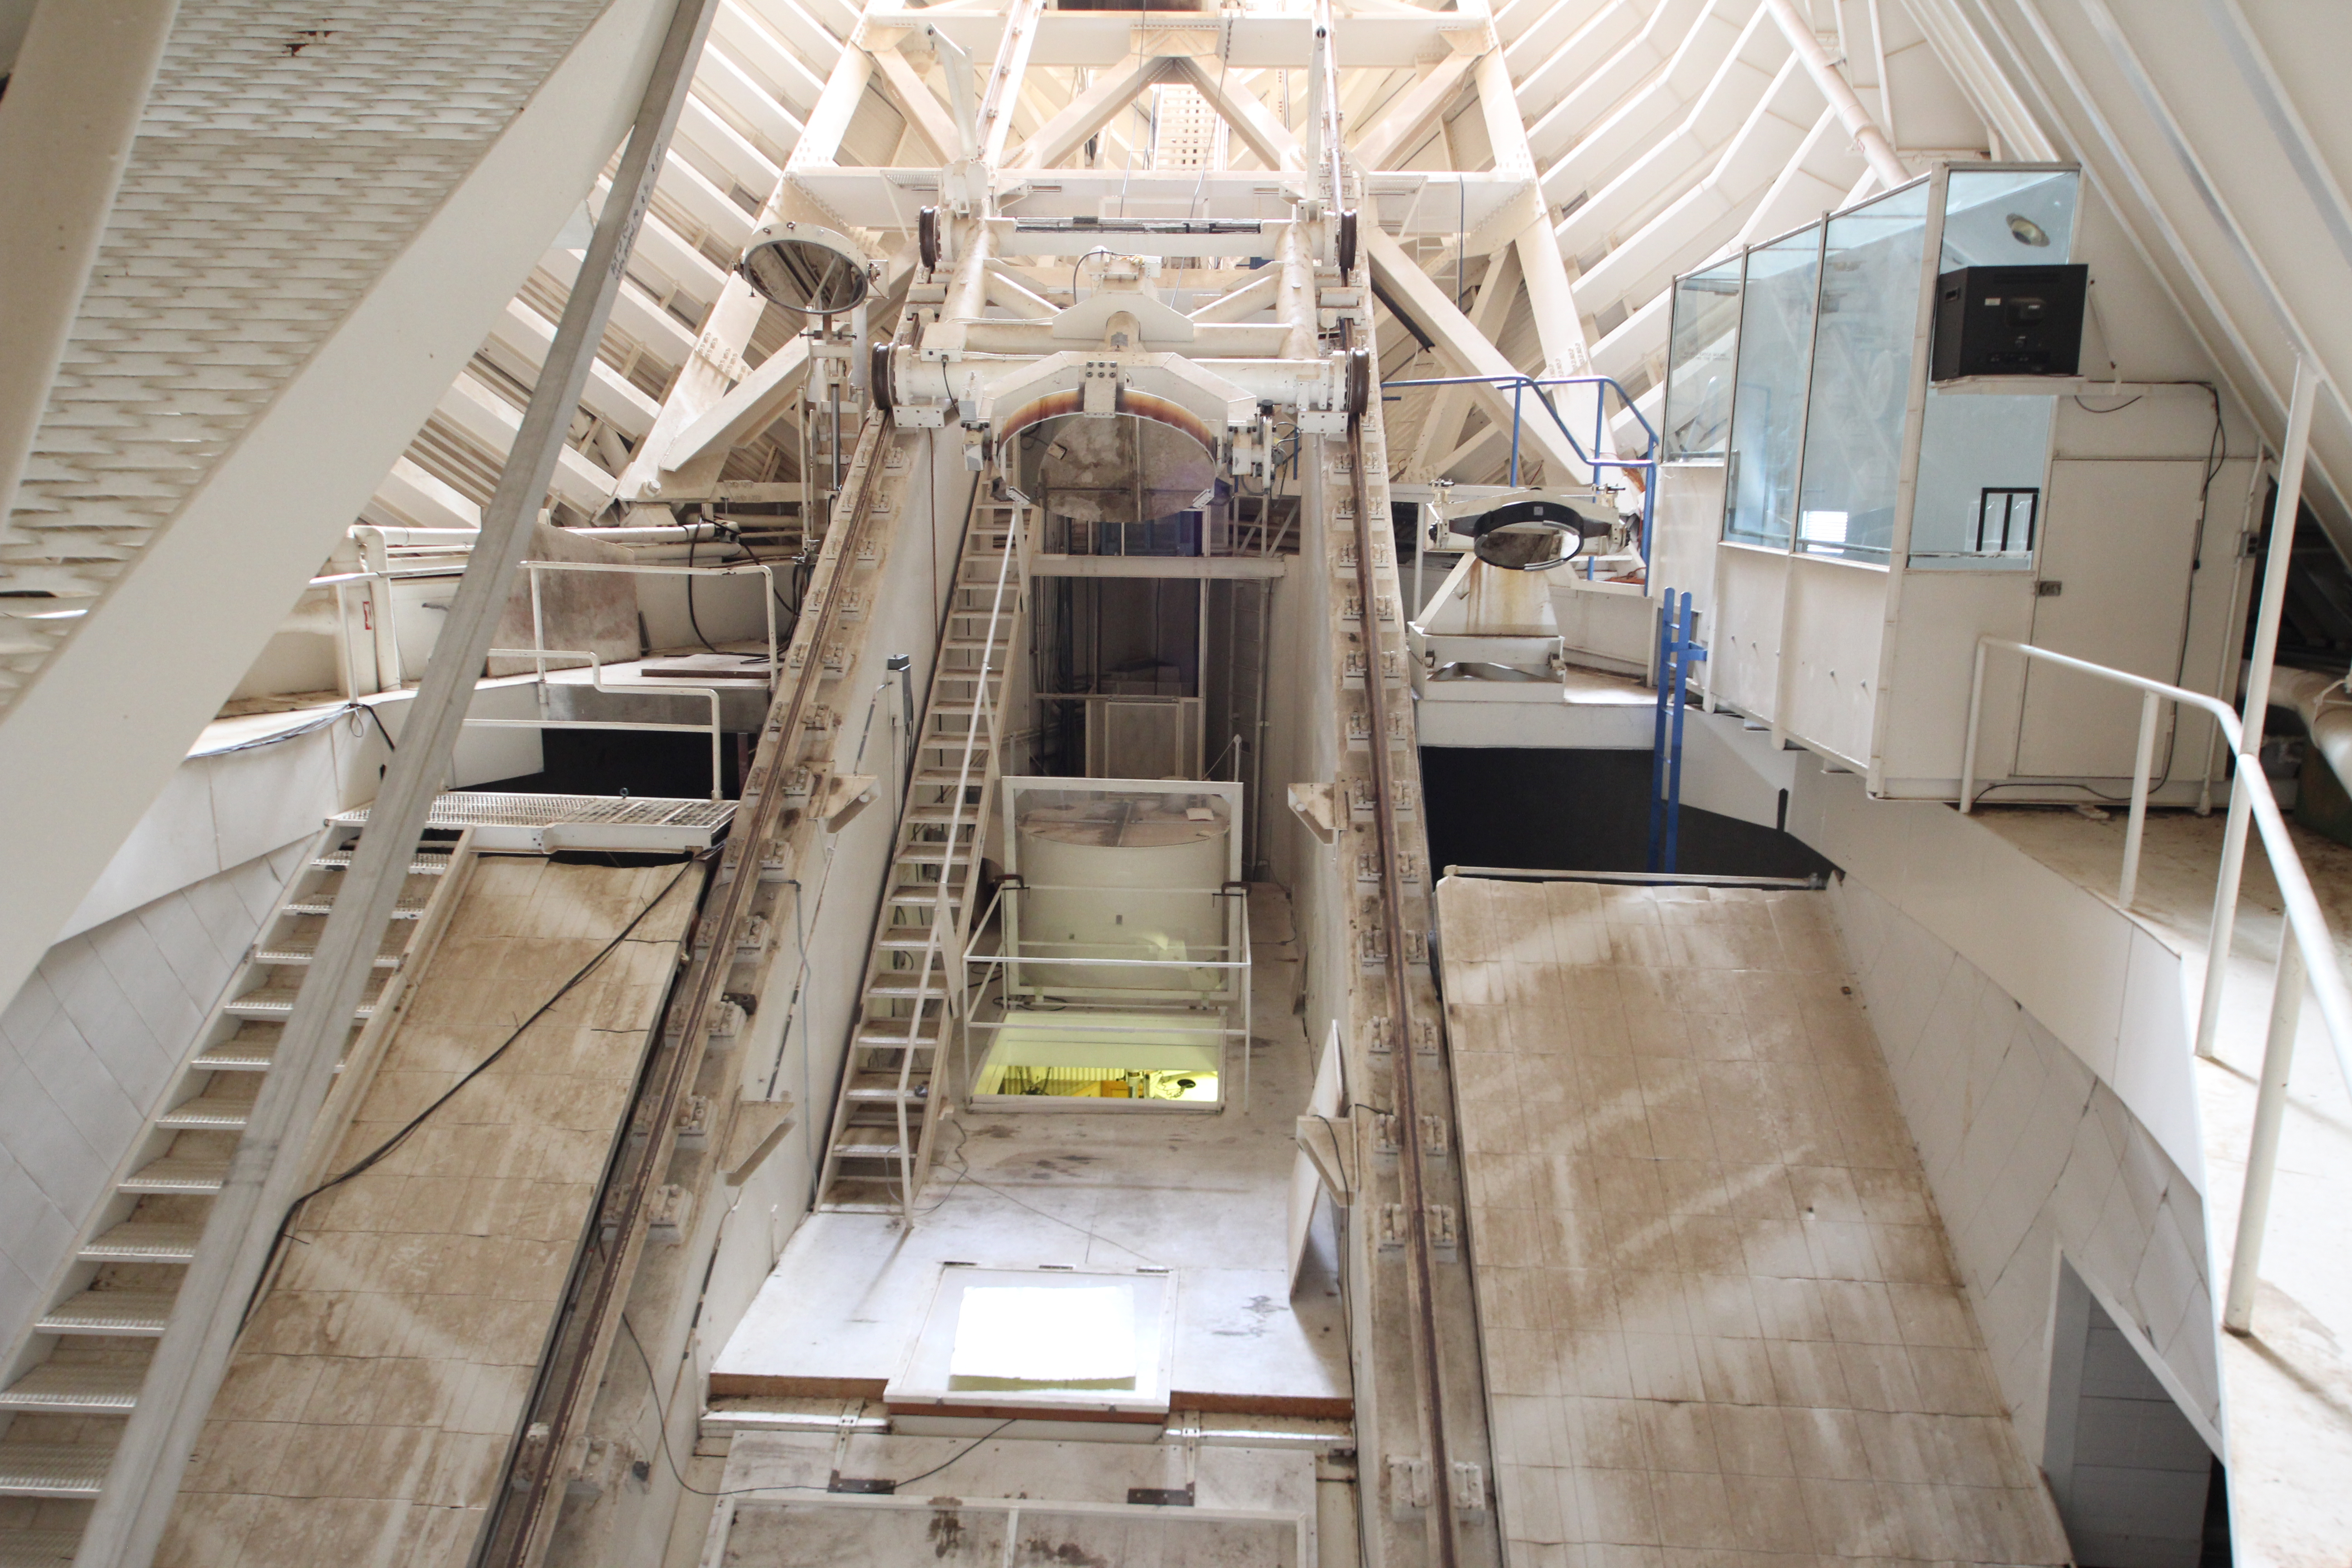

Control room from inside the tunnel at the McMath-Pierce Solar Telescope

View looking towards the control room from inside the tunnel at the McMath-Pierce Solar Telescope at Kitt Peak National Observatory, AZ.

Credit: KPNO/NOIRLab/NSF/AURA/P. Marenfeld